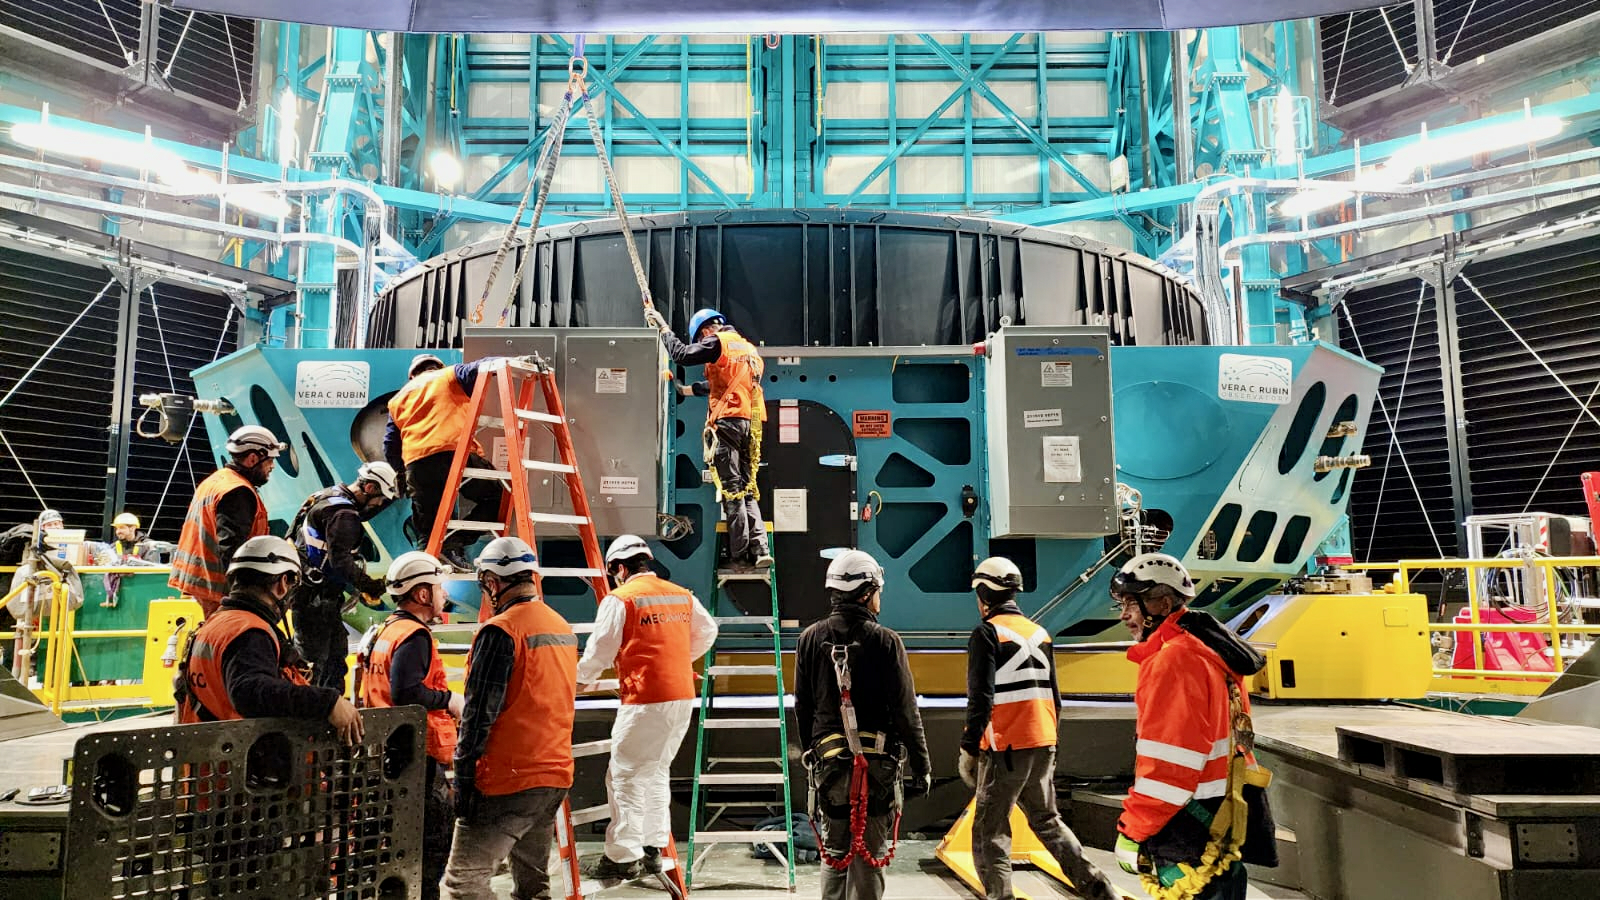

Rubin's 8.4-meter primary/tertiary mirror is installed

In the first week of October 2024, the team on Cerro Pachón installed Rubin Observatory's 8.4-meter combined primary/tertiary mirror (M1M3) on the Simonyi Survey Telescope for the first time. With all three mirrors and the commissioning camera (ComCam) now in place —Rubin officially has a complete telescope! After getting this version of the telescope on-sky and conducting several months of testing, the team will remove the 144-megapixel ComCam and install the final science component — the car-sized, 3200 megapixel LSST Camera.

Credit: RubinObs/NOIRLab/SLAC/NSF/DOE/AURA